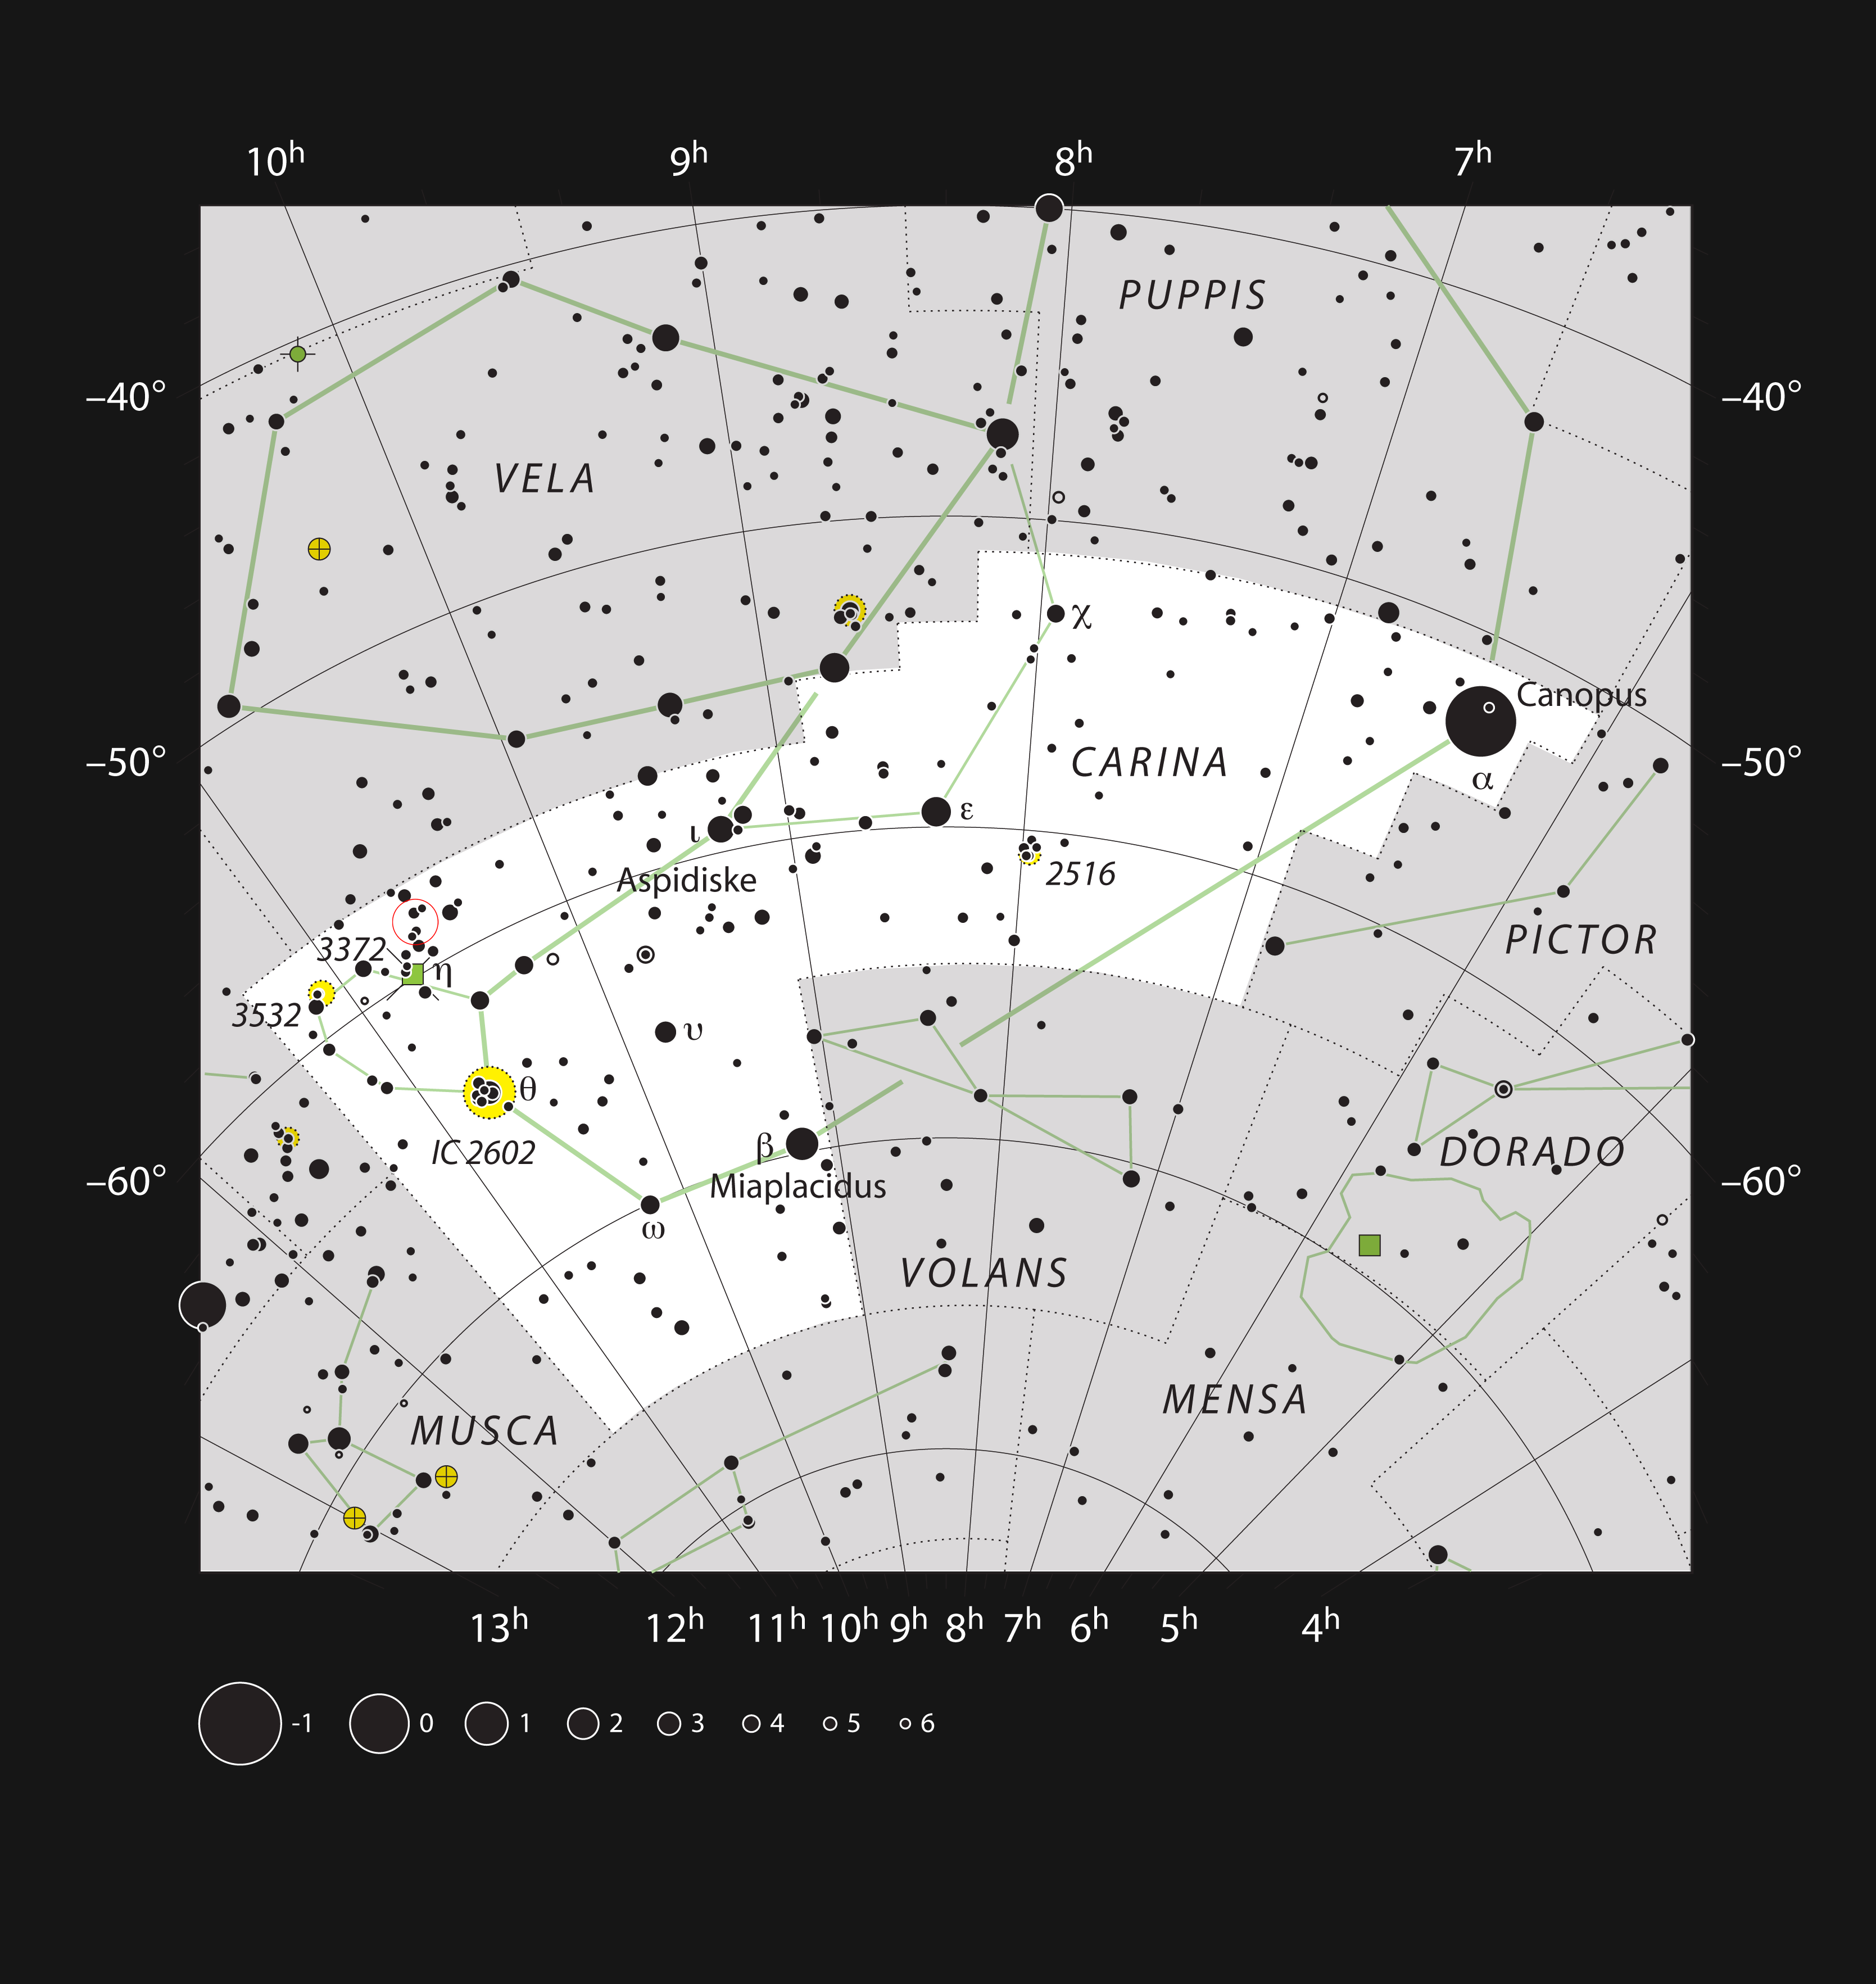

The star formation region NGC 3324 in the constellation of Carina (The Keel)

This chart shows the location of the star formation region NGC 3324 within the constellation of Carina (The Keel of Jason’s ship, Argo). This map shows most of the stars visible to the unaided eye under good conditions, and the location of the nebula itself is marked with a red circle. Through a moderate-sized amateur telescope this object appears as a small clump of faint stars.

Credit: ESO, IAU and Sky & Telescope